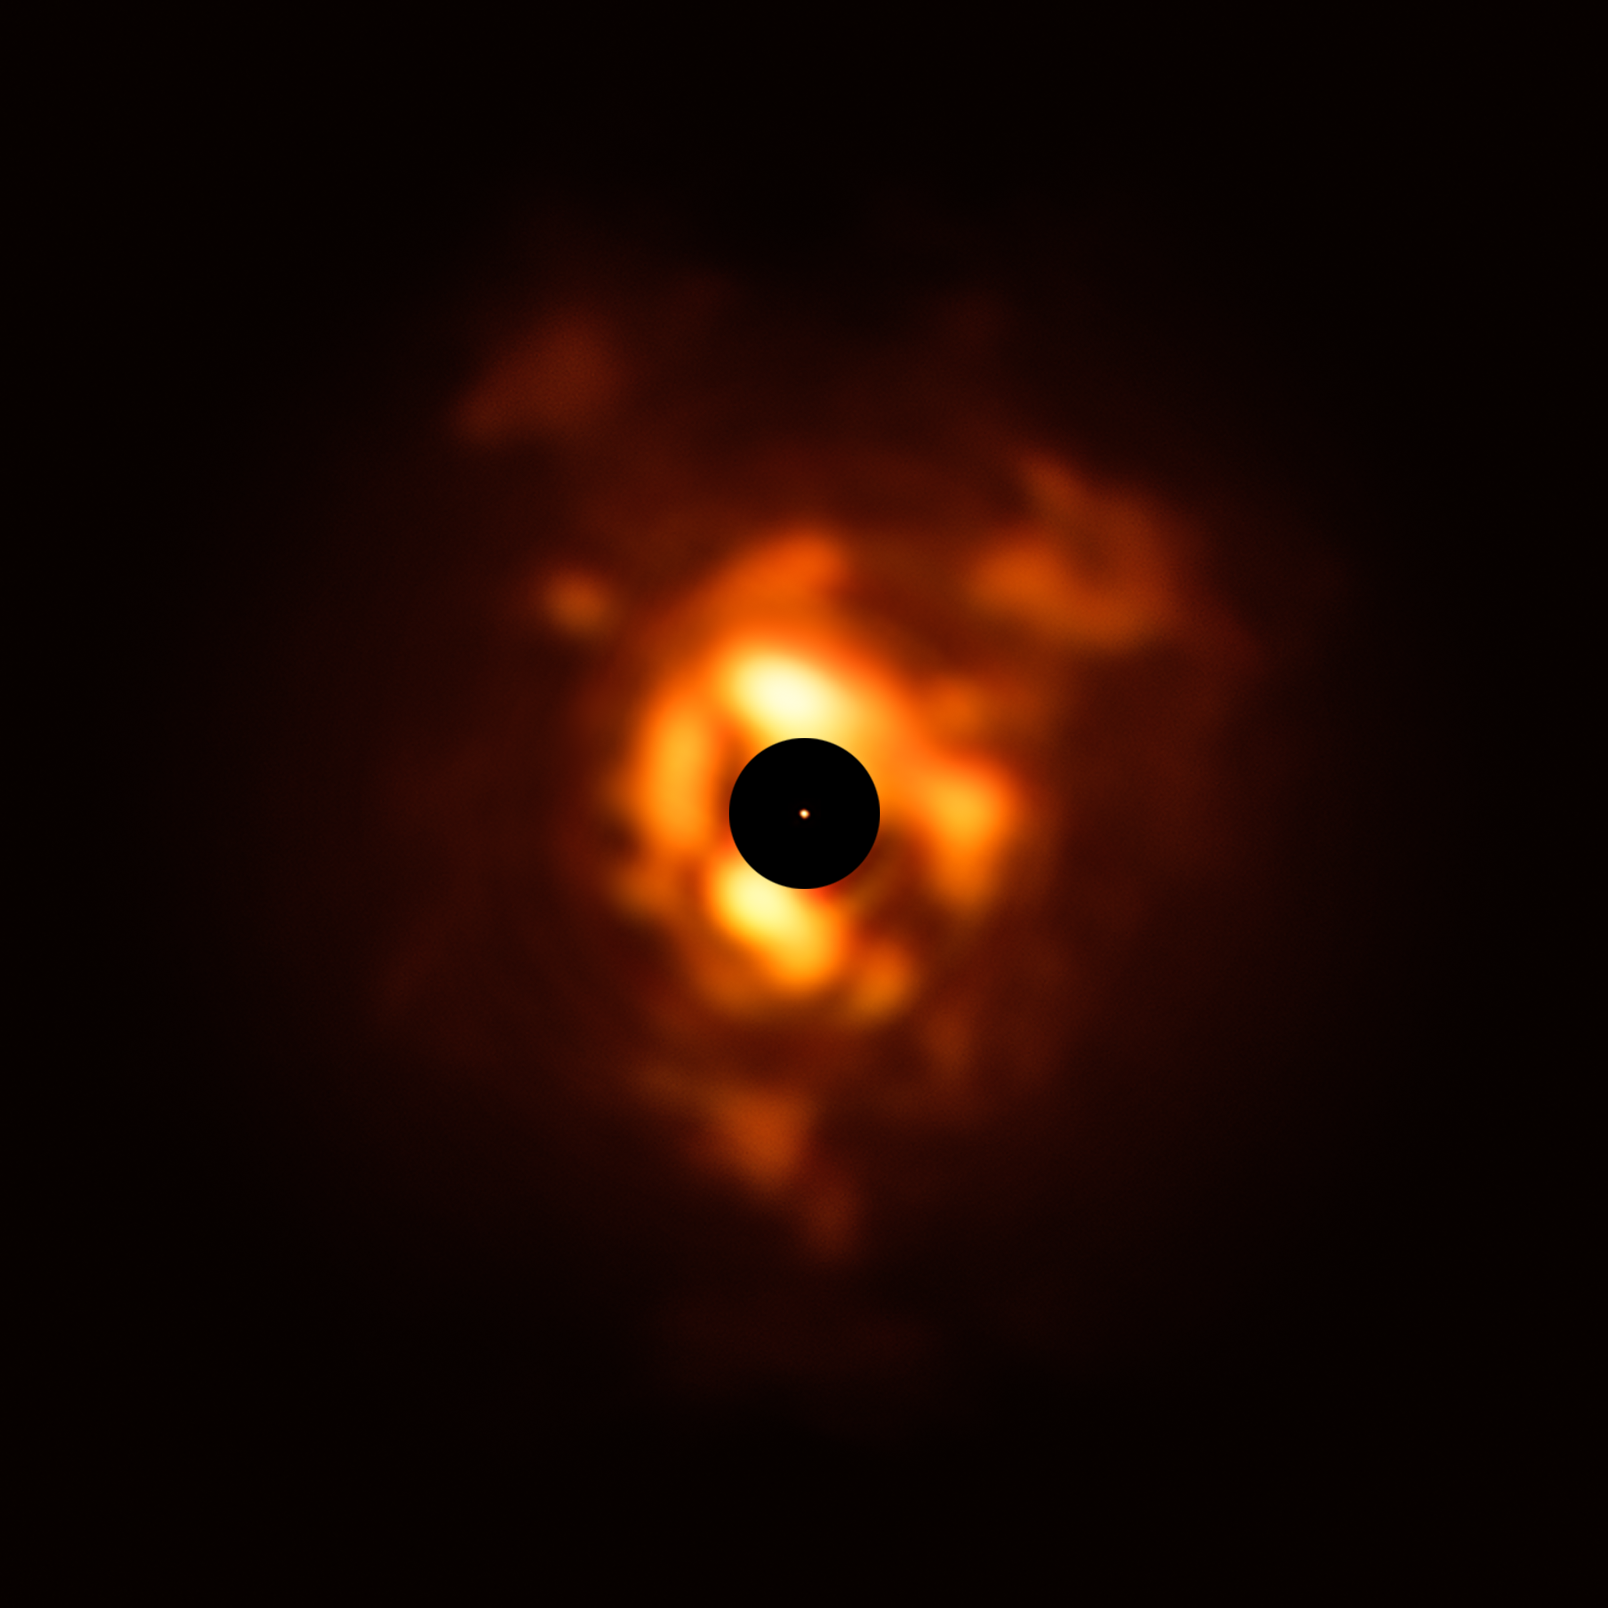

Betelgeuse’s dust plumes seen by VISIR image

This image, obtained with the VISIR instrument on ESO’s Very Large Telescope, shows the infrared light being emitted by the dust surrounding Betelgeuse in December 2019. The clouds of dust, which resemble flames in this dramatic image, are formed when the star sheds its material back into space. The black disc obscures the star's centre and much of its surroundings, which are very bright and must be masked to allow the fainter dust plumes to be seen. The orange dot in the middle is the SPHERE image of Betelgeuse’s surface, which has a size close to that of Jupiter’s orbit.

Credit: ESO/P. Kervella/M. Montargès et al., Acknowledgement: Eric Pantin